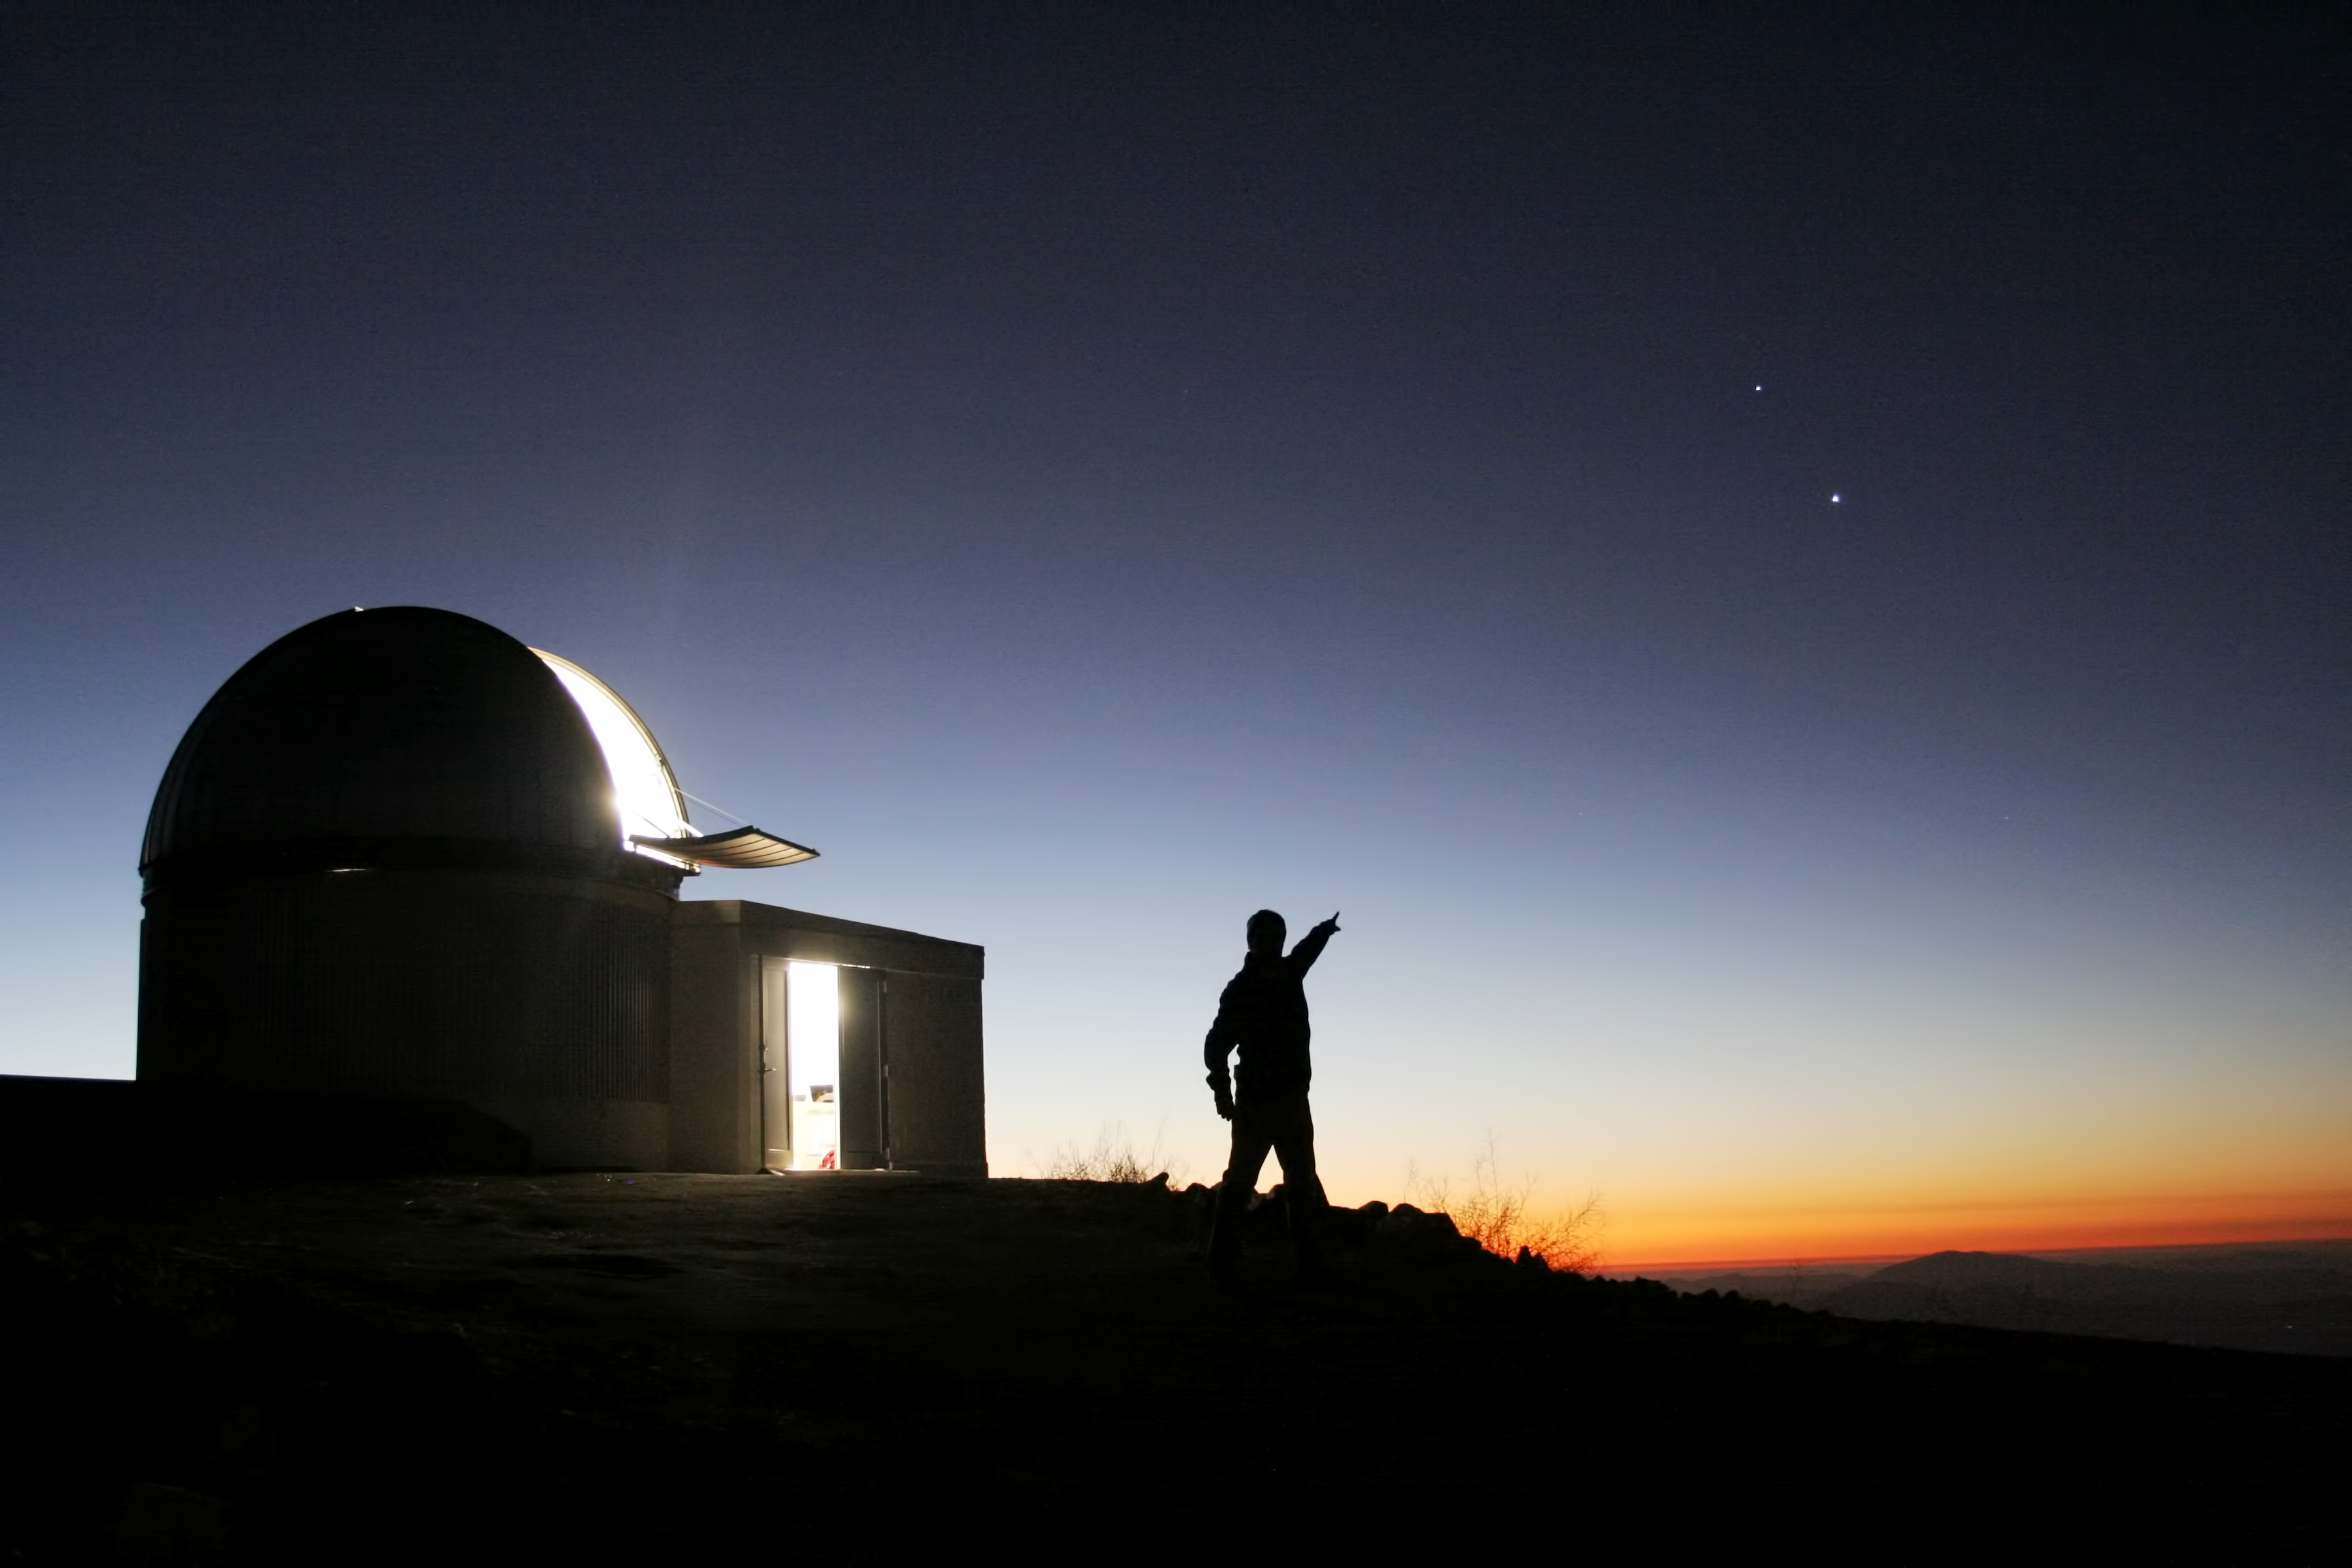

Look!

The starry night invites to go out and look to the stars, even if you have professional telescopes at hand. The dome in the image belongs to the TRAPPIST–South robotic telescope, that had first light at ESO’s La Silla Observatory, in Chile, in June 2010. TRAPPIST–South stands for TRAnsiting Planets and PlanetesImals Small Telescope–South.

Credit: ESO/E. Jehin